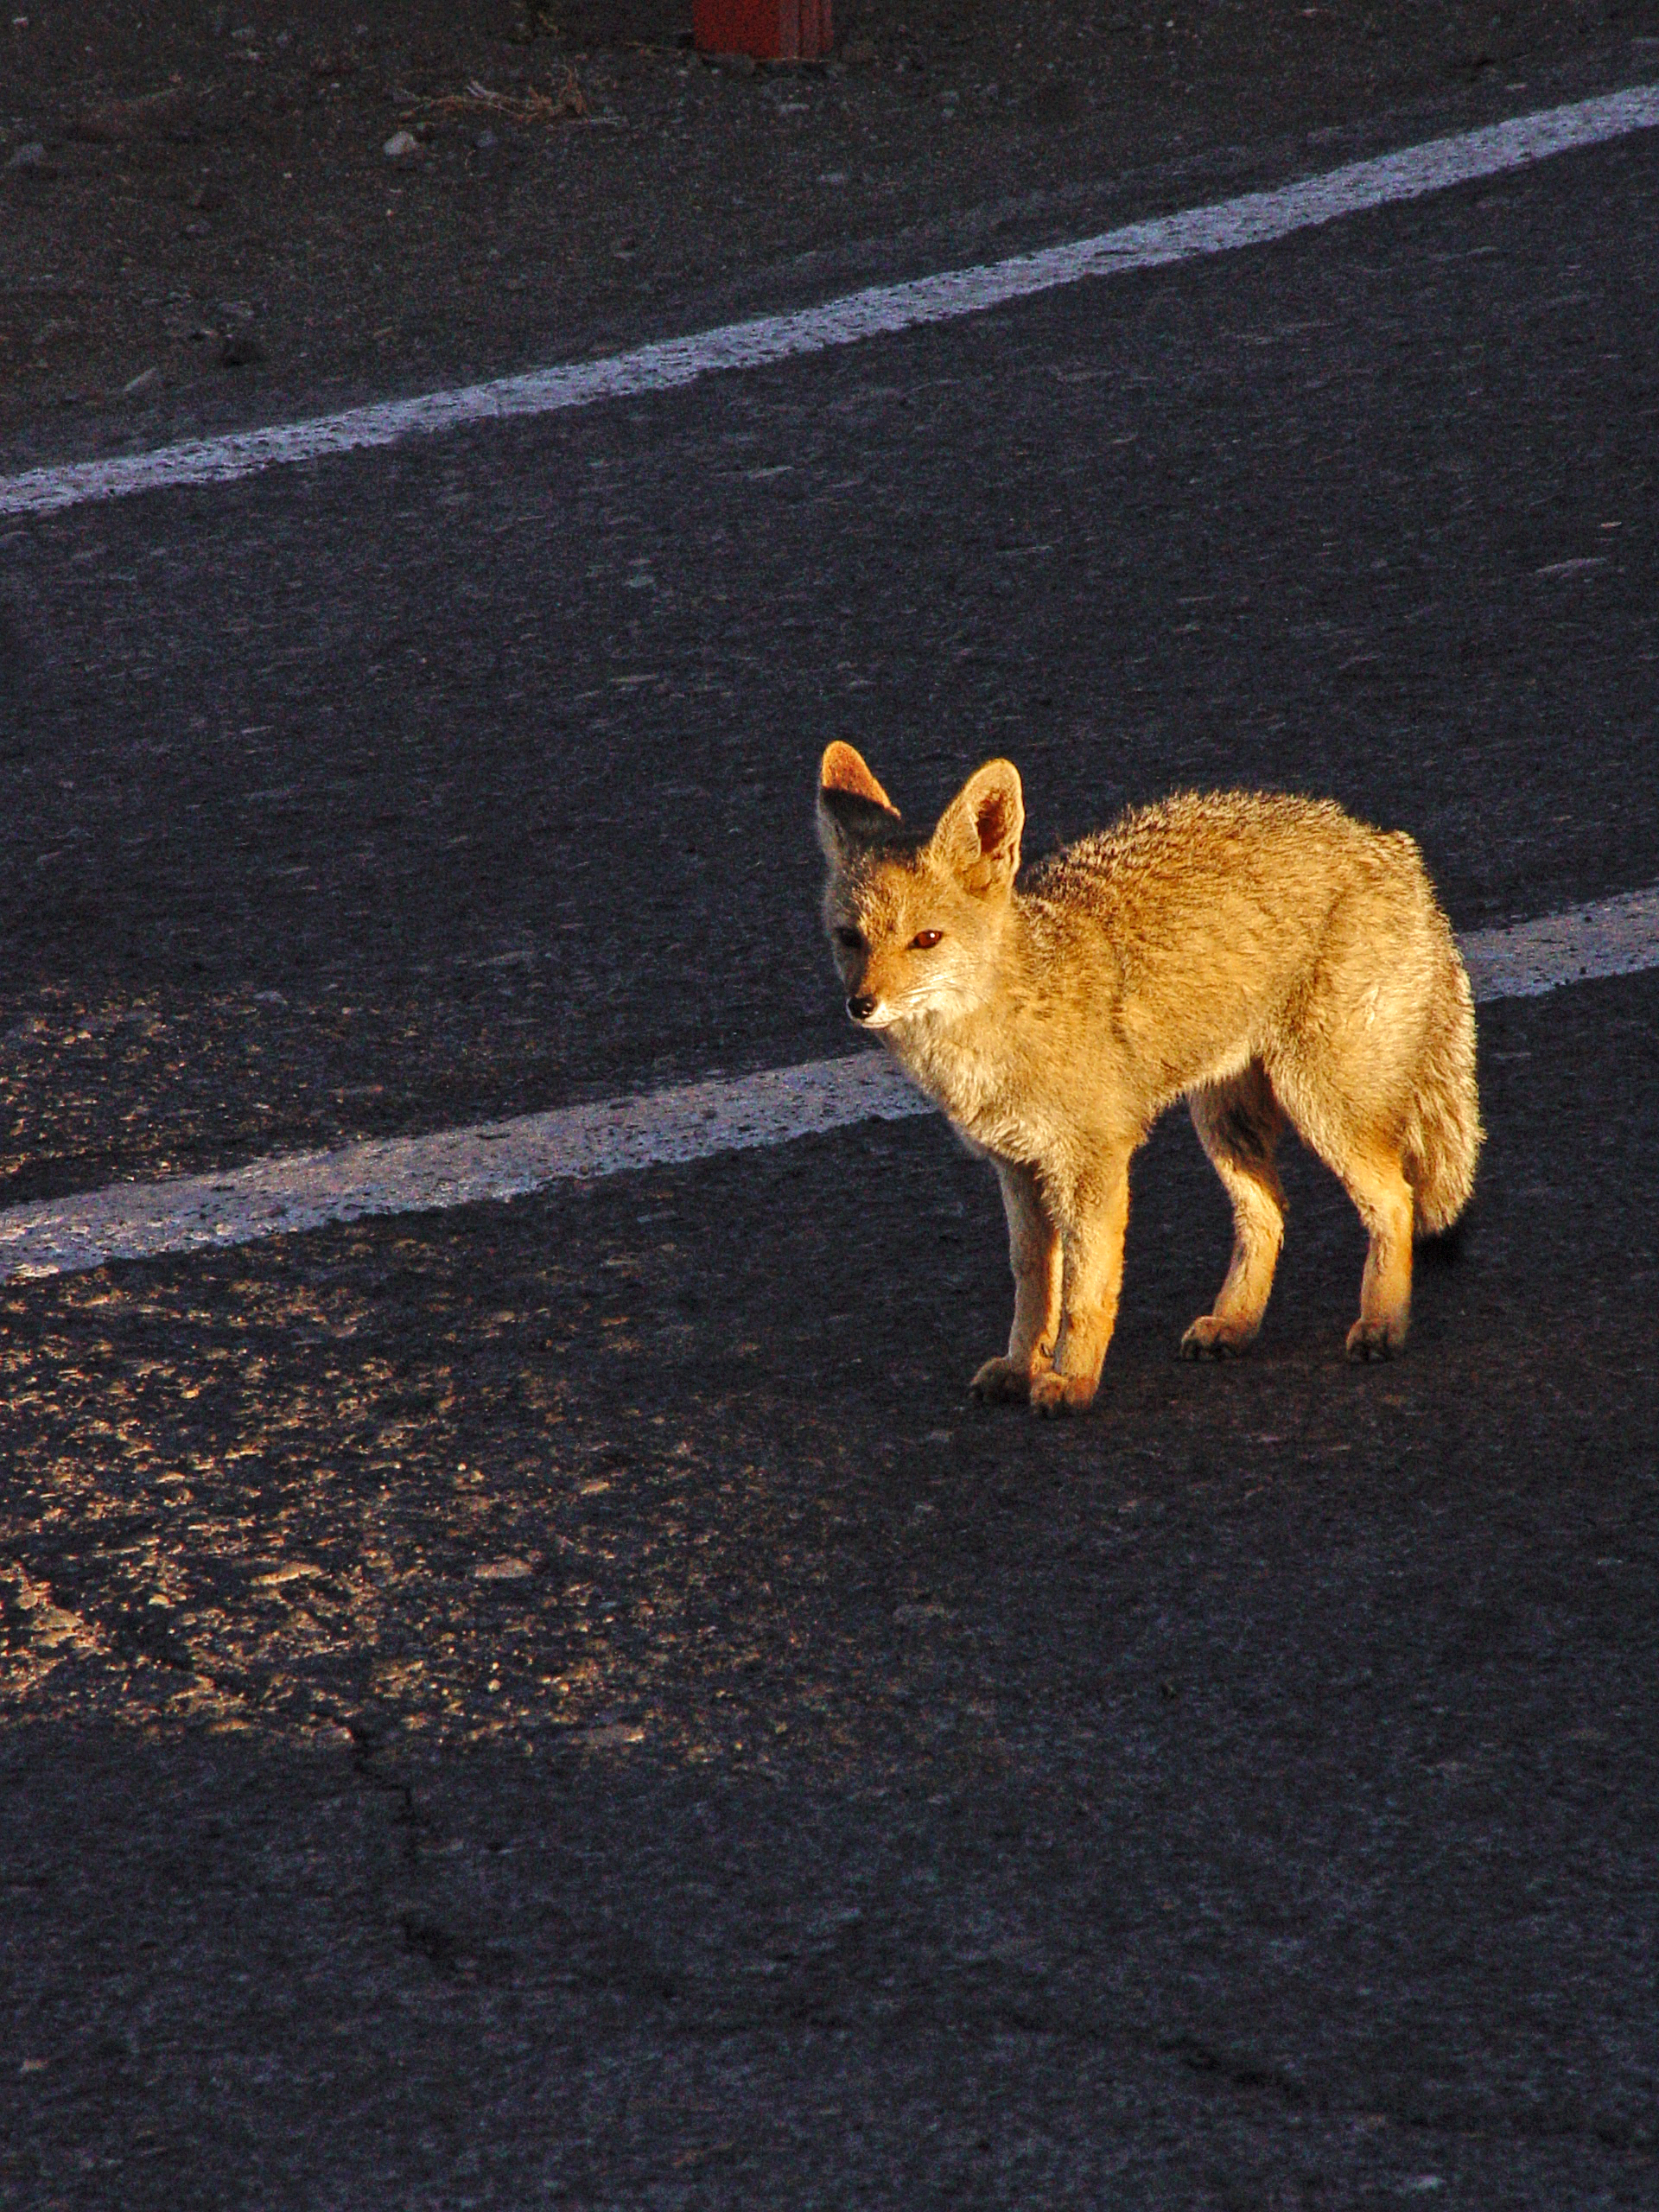

Wildlife

Curious local wildlife, circa 2007.

Credit: ESO/Jurgen Neffe